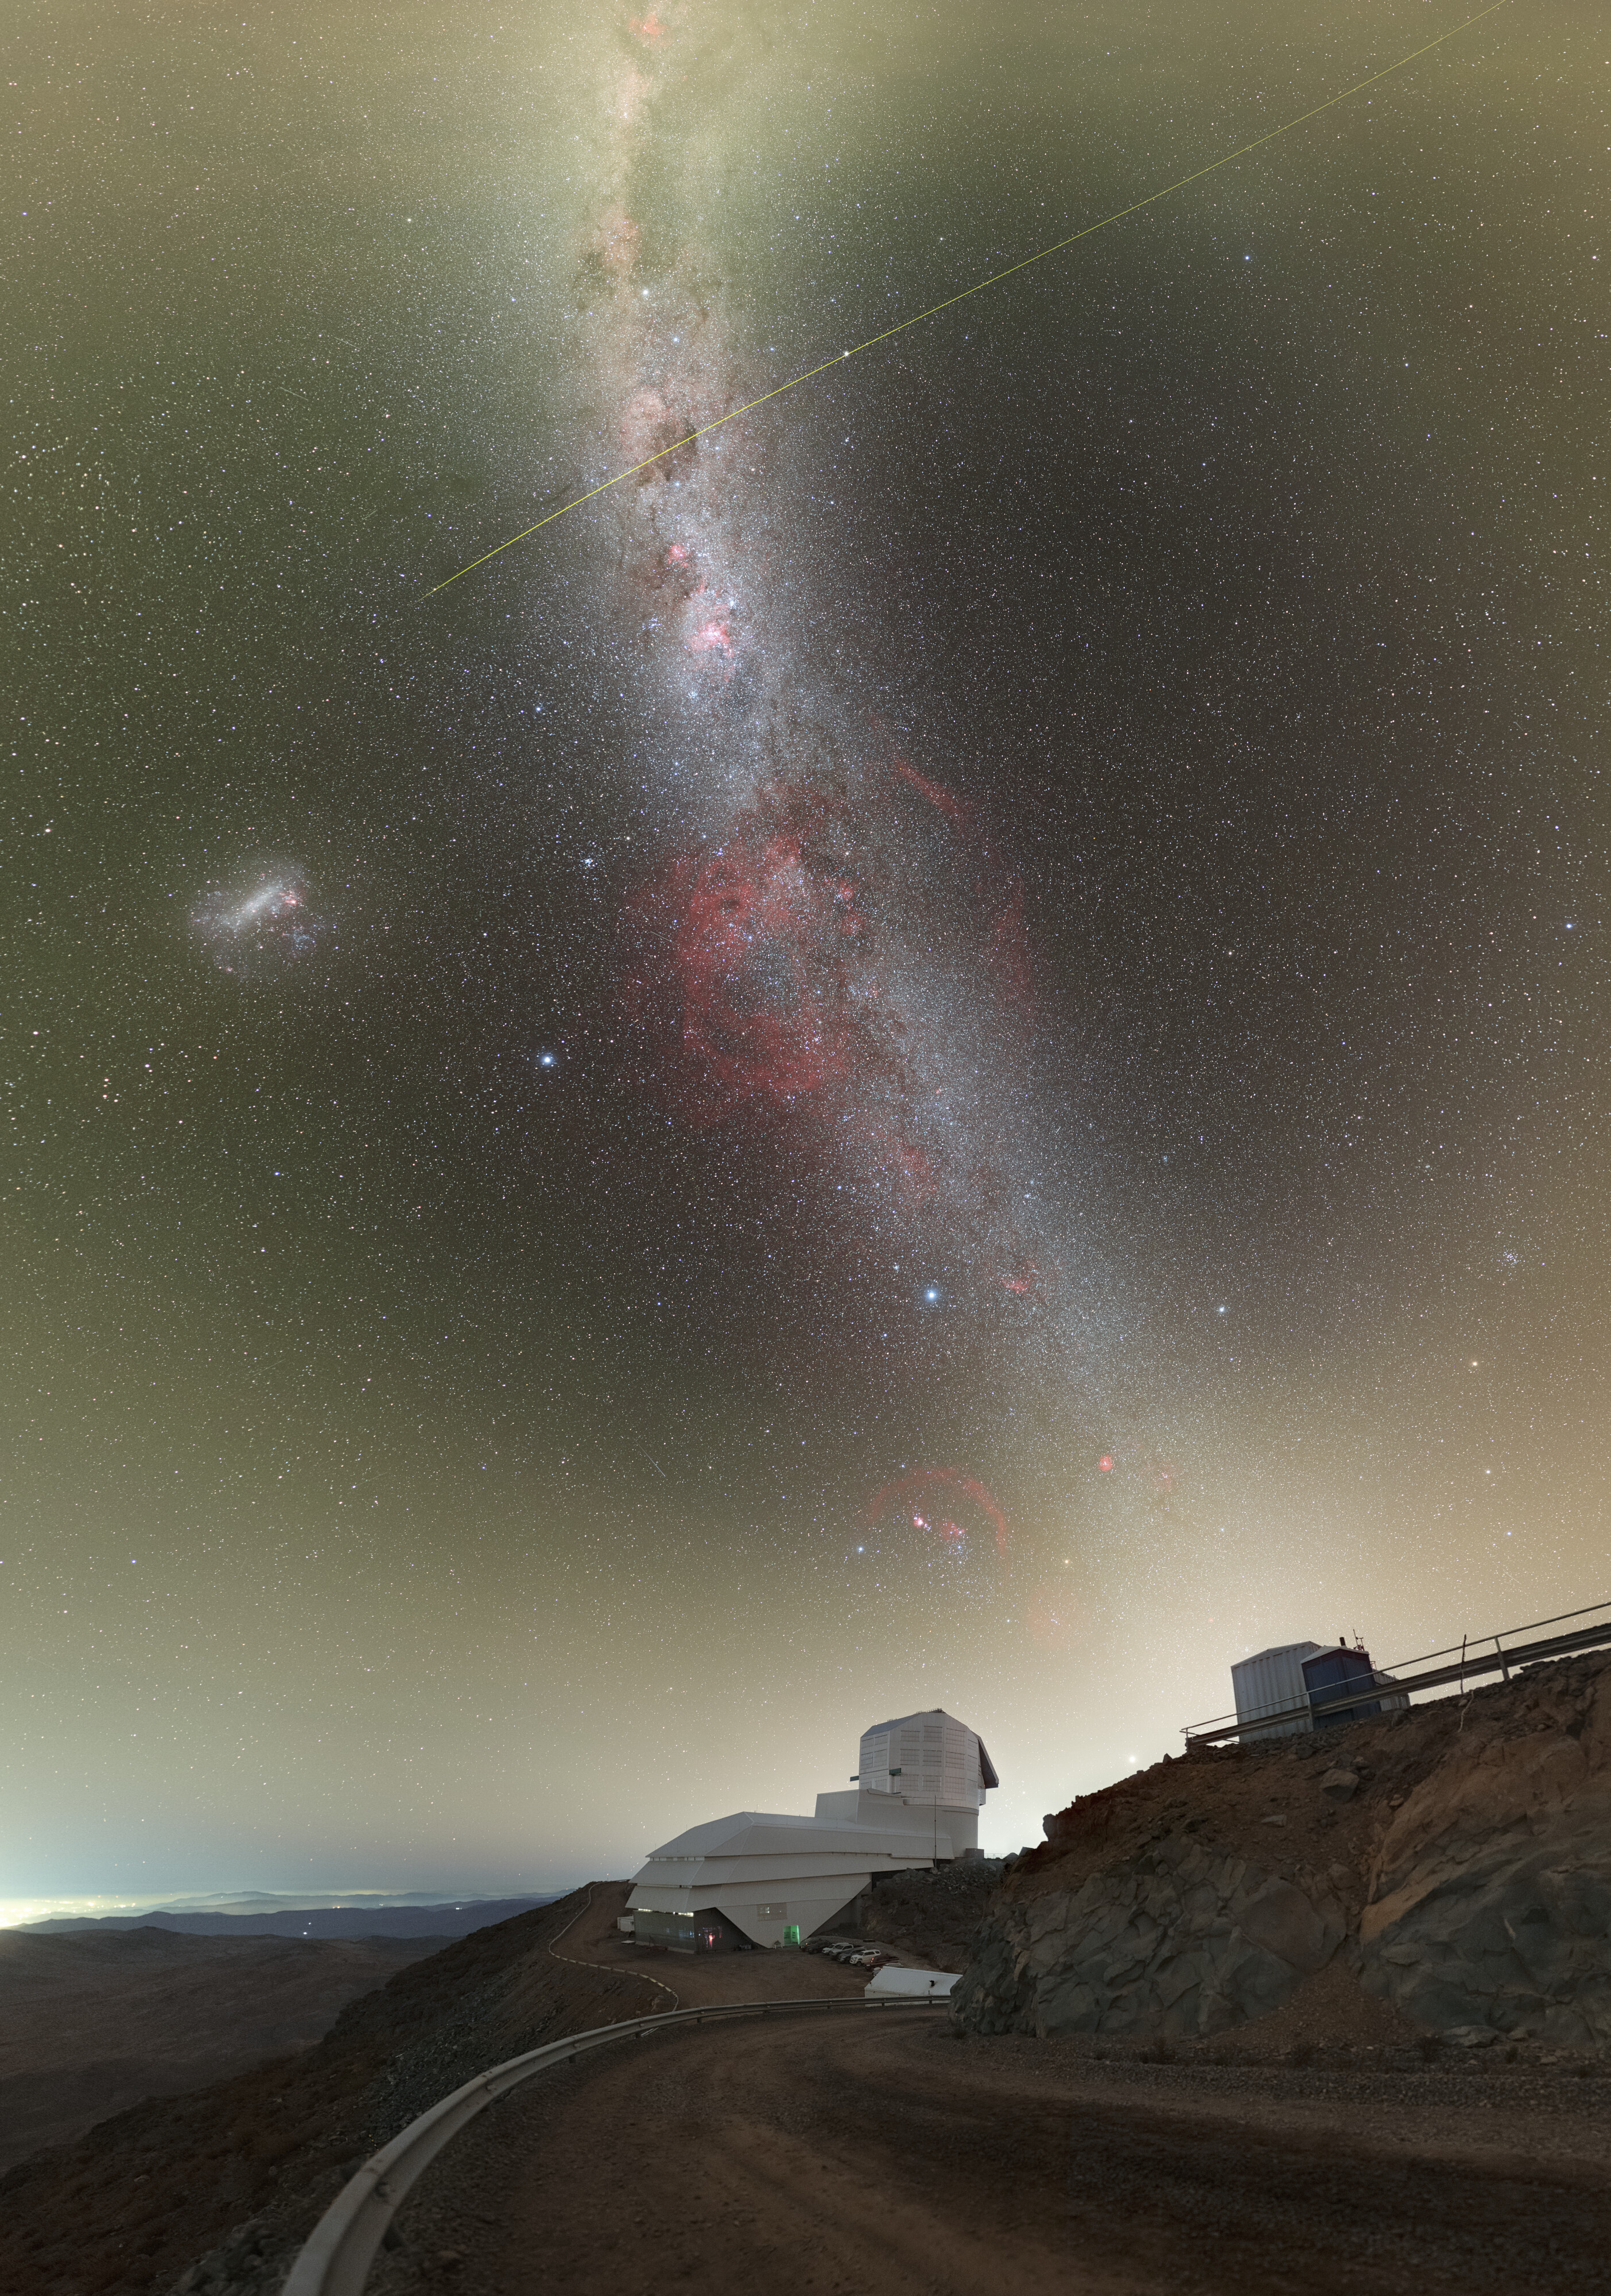

Rubin During First Look Observations

NSF–DOE Vera C. Rubin Observatory lies under the Milky Way, and the Large Magellanic Cloud in this image. See the 360-degree panorama and fulldome version of this image.

Credit: RubinObs/NOIRLab/SLAC/NSF/DOE/AURA/P. Horálek (Institute of Physics in Opava)